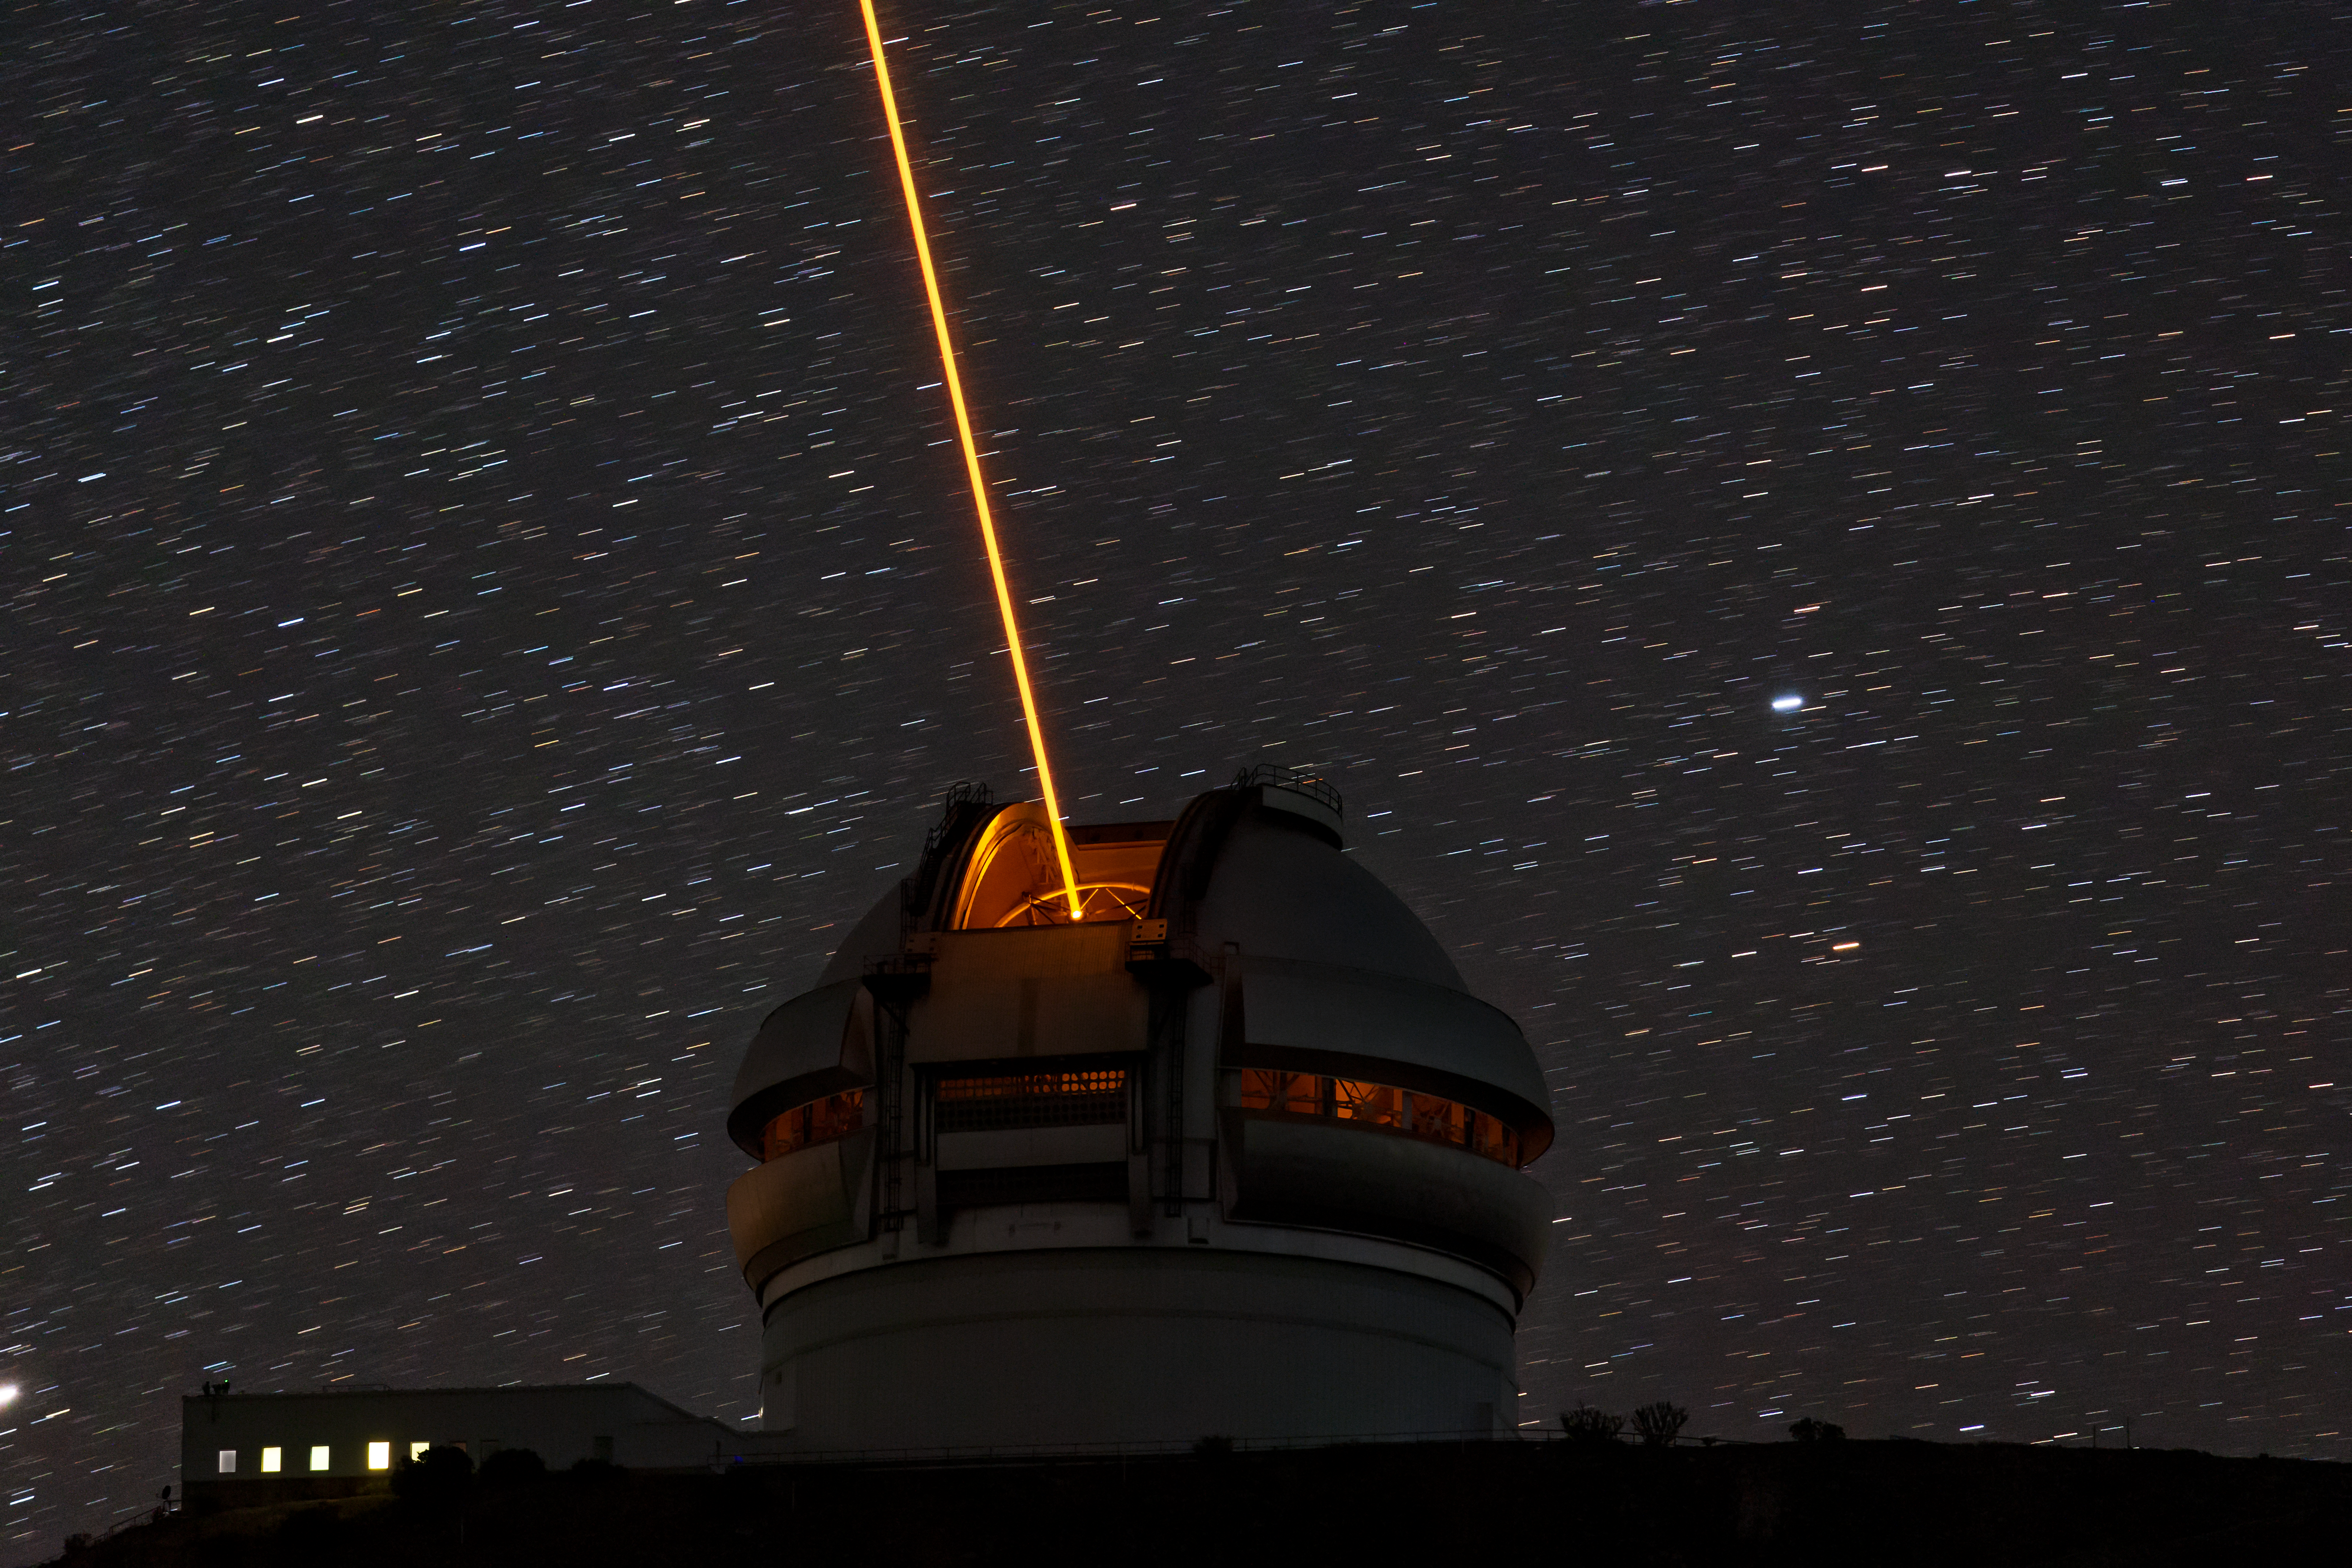

Gemini South's Laser Guide System

This photo shows Gemini South's laser guide star system in action. The laser interacts with particles in the Earth's upper atmosphere and allow for real-time corrections of the telescope's optics to compensate for atmospheric turbulence. Gemini South is a part of the International Gemini Observatory, a program of NSF NOIRLab.

Credit: International Gemini Observatory/NOIRLab/AURA/NSF/M. Paredes